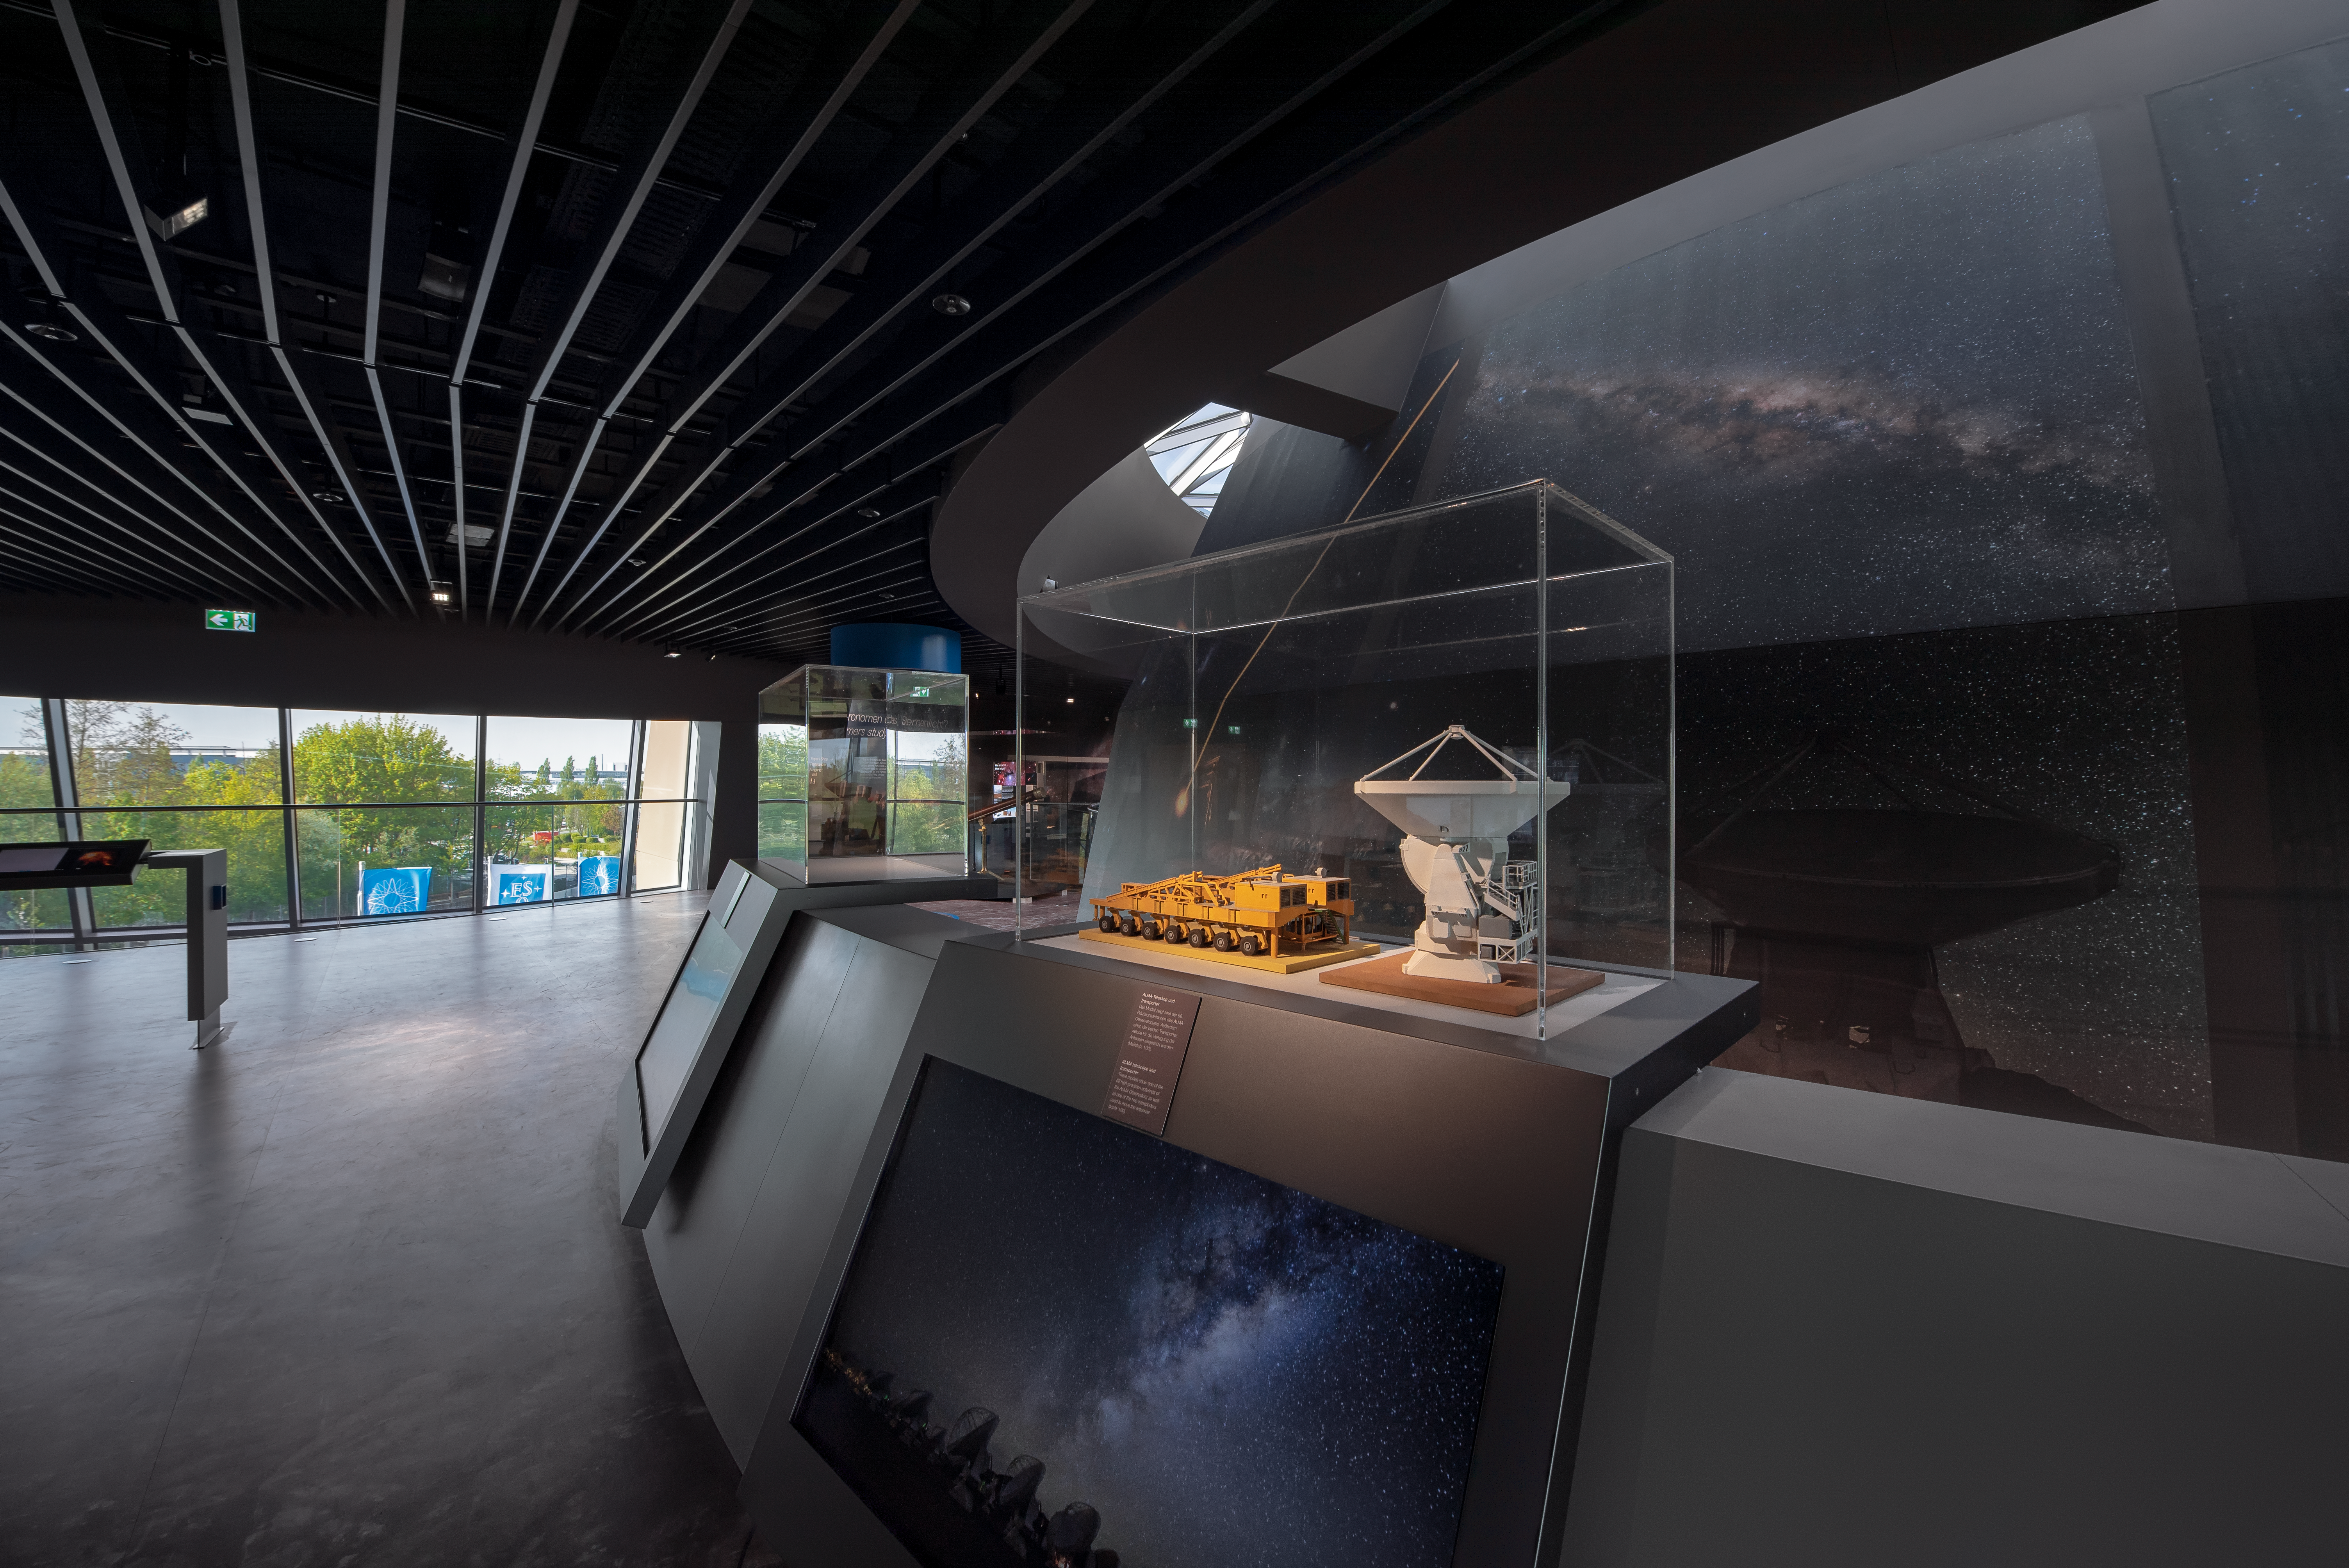

ALMA model

In the ESO Supernova Planetarium & Visitor Centre there are models of the various telescopes that ESO runs in Chile. This particular image shows the an ALMA antenna along with one of the transporters.

Credit: ESOESO/M. Kornmesser